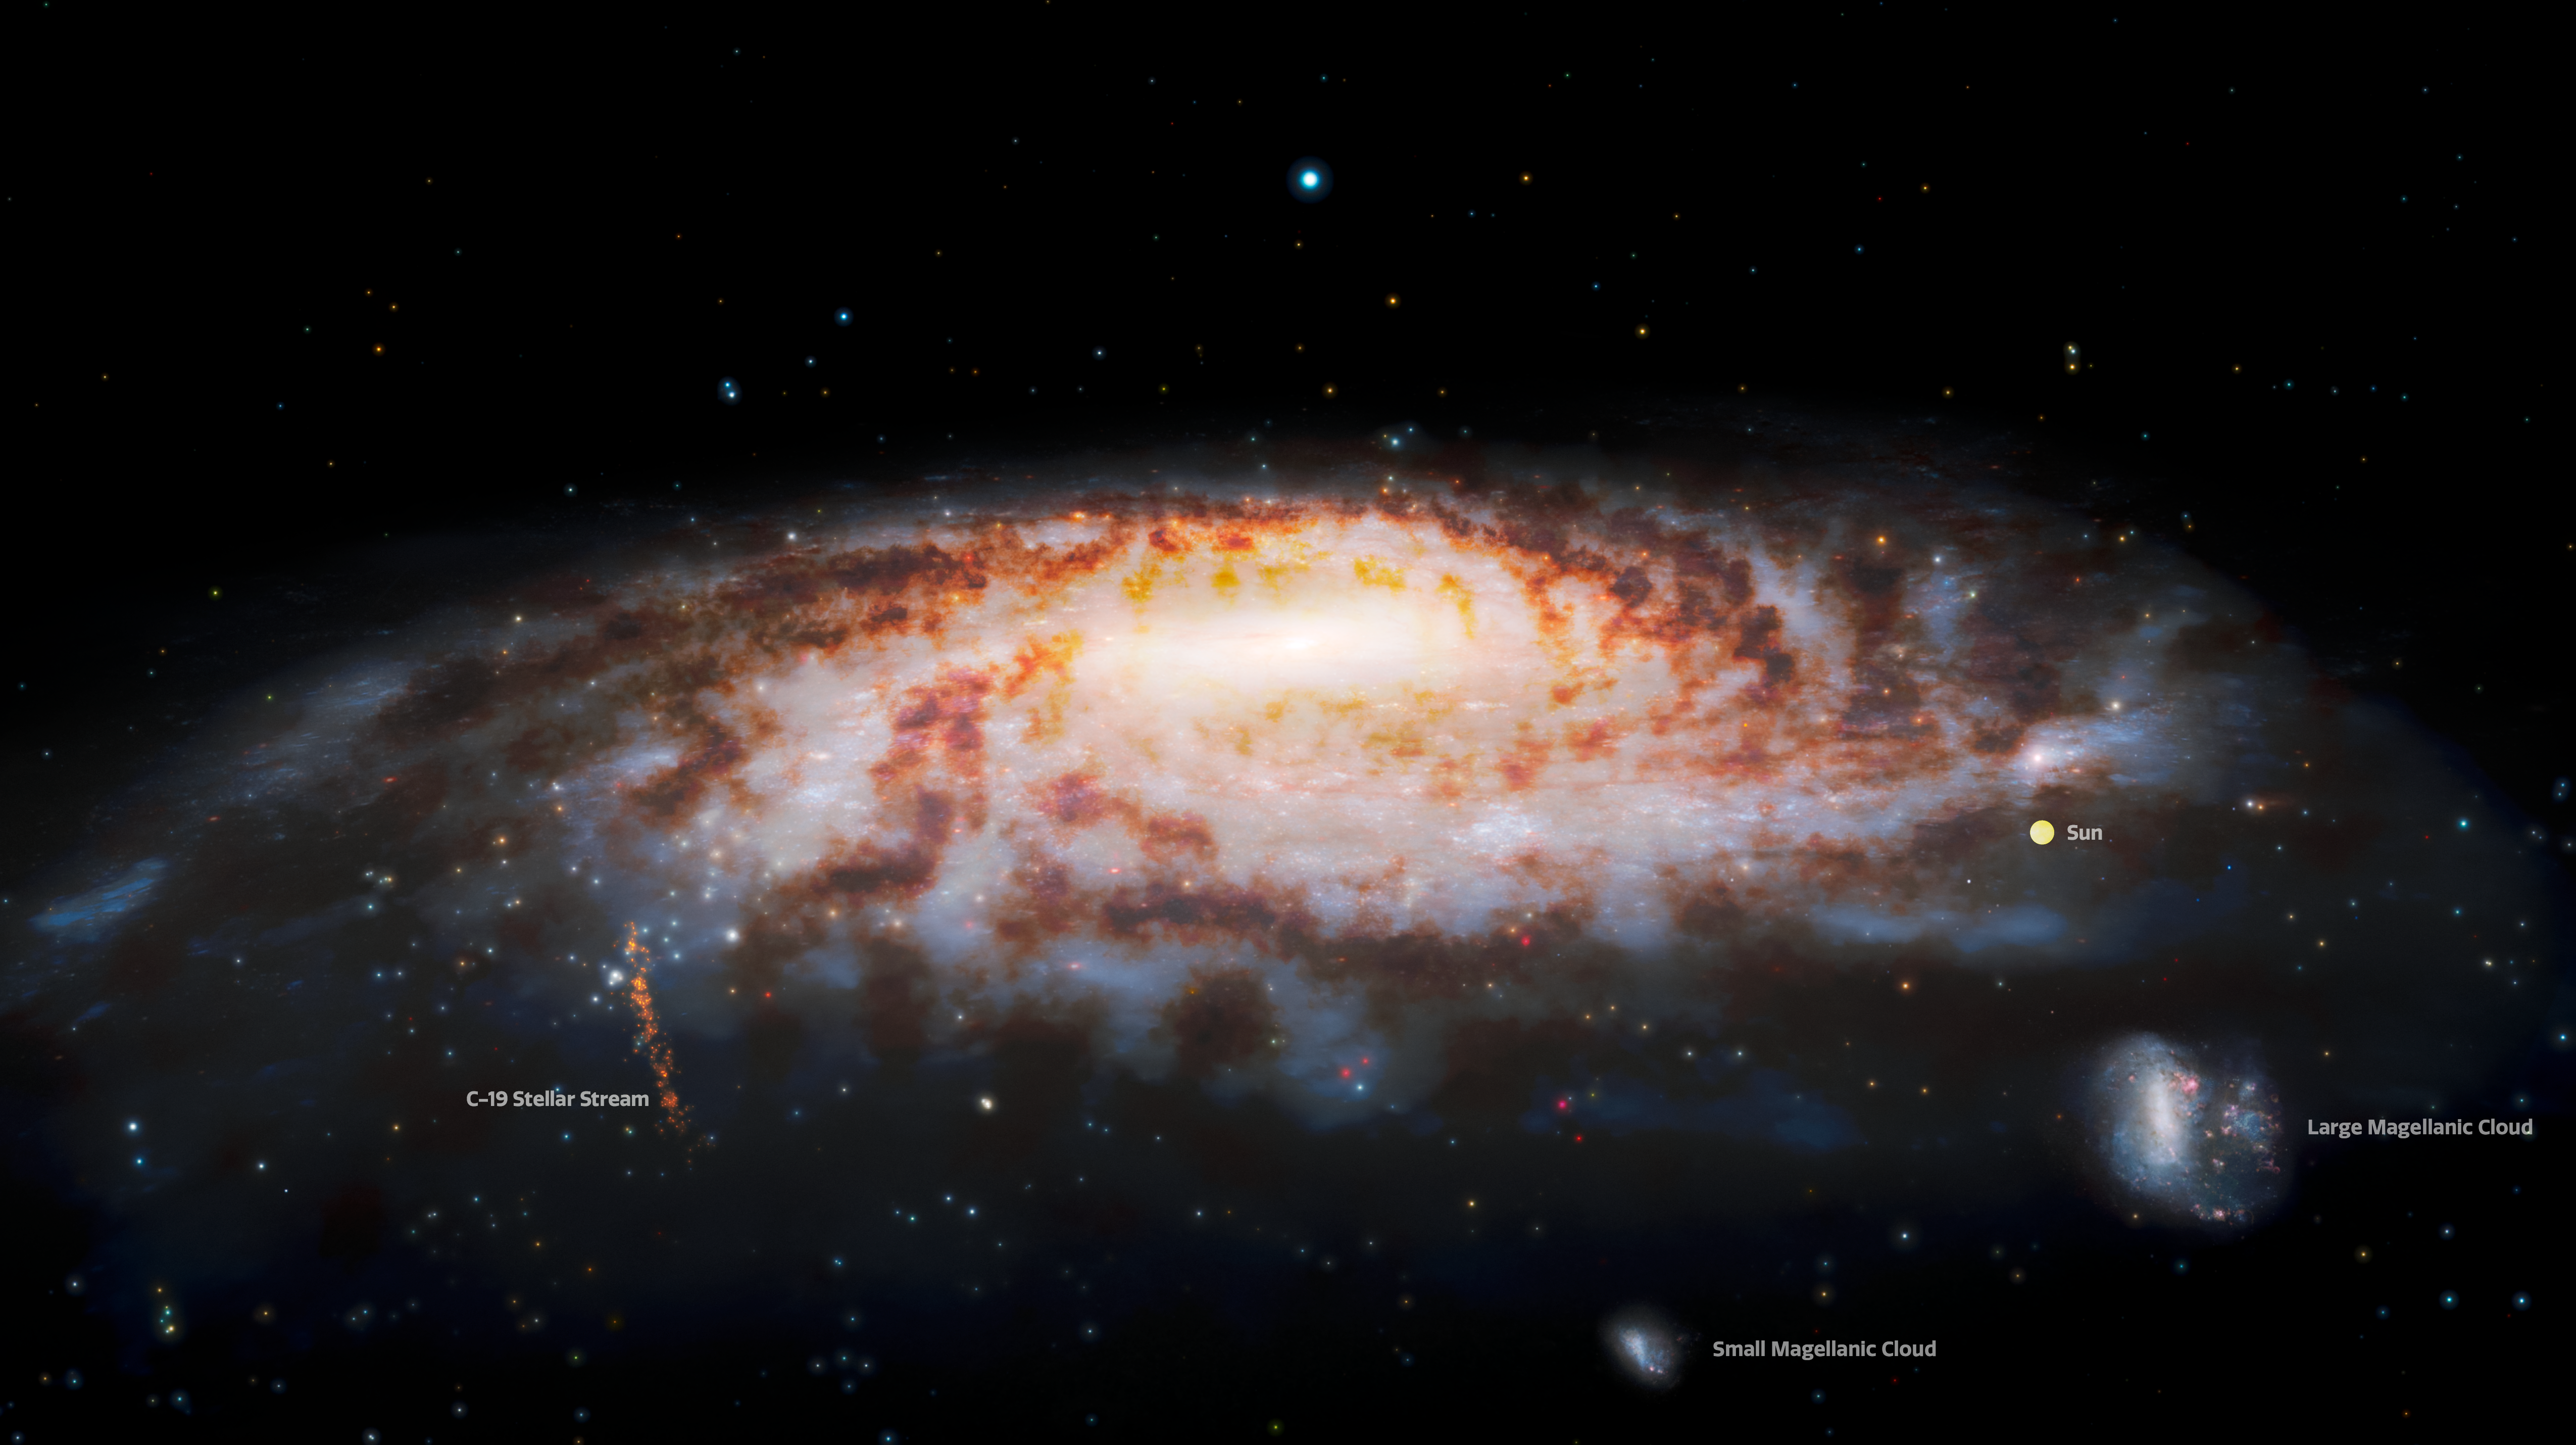

Labeled Illustration of Primordial Stellar Stream near Milky Way

This illustration shows the location of the C-19 stellar stream, which was recently discovered at the edge of our Milky Way Galaxy. Observations using the Gemini North telescope — part of the international Gemini Observatory, a Program of NSF’s NOIRLab — reveal that the stars in this stream were once part of an ancient globular star cluster that was torn apart by gravitational interactions with our galaxy.

The location of the Sun is provided for reference. (The size of the Sun is exaggerated and is not to scale.) The Large Magellanic Cloud and Small Magellanic Cloud (satellite galaxies of the Milky Way) appear in the lower right.

Credit: International Gemini Observatory/NOIRLab/NSF/AURA/J. da Silva/Spaceengine Acknowledgment: M. Zamani (NSF NOIRLab)